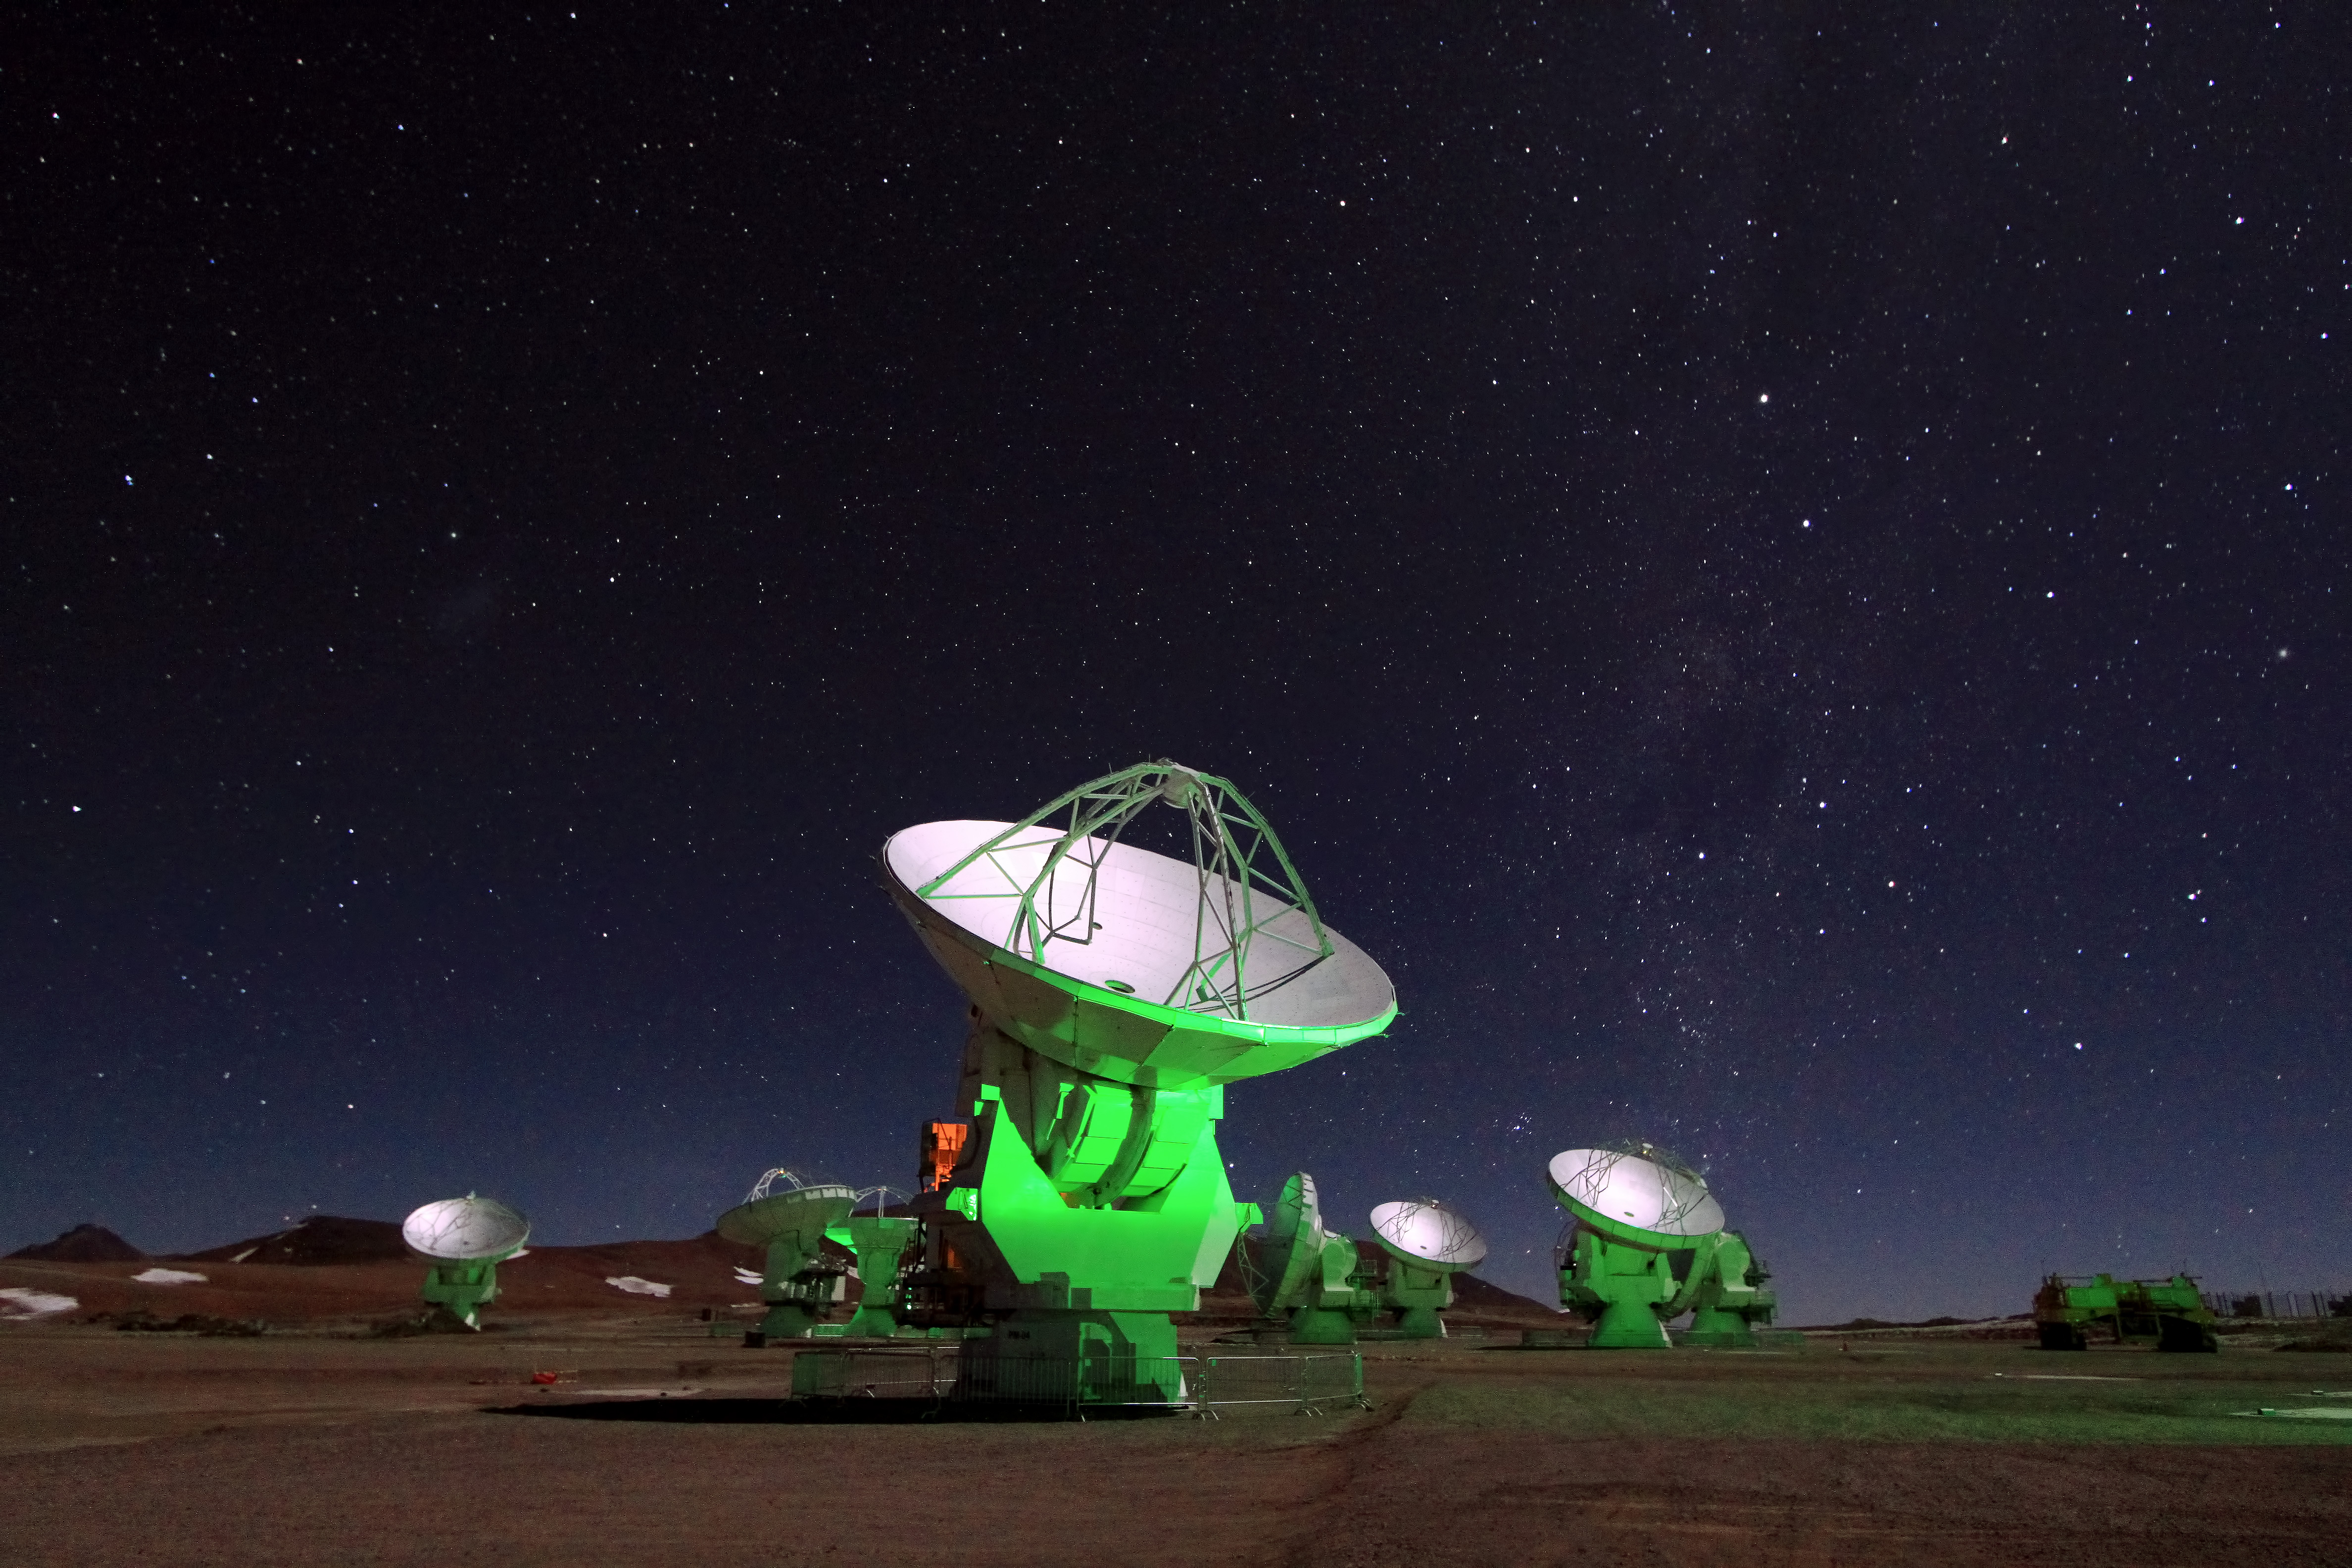

Antennae in the night

A handful of antennas from ALMA are lit up a ghostly green against the night sky.

Credit: ALMA (ESO/NAOJ/NRAO)